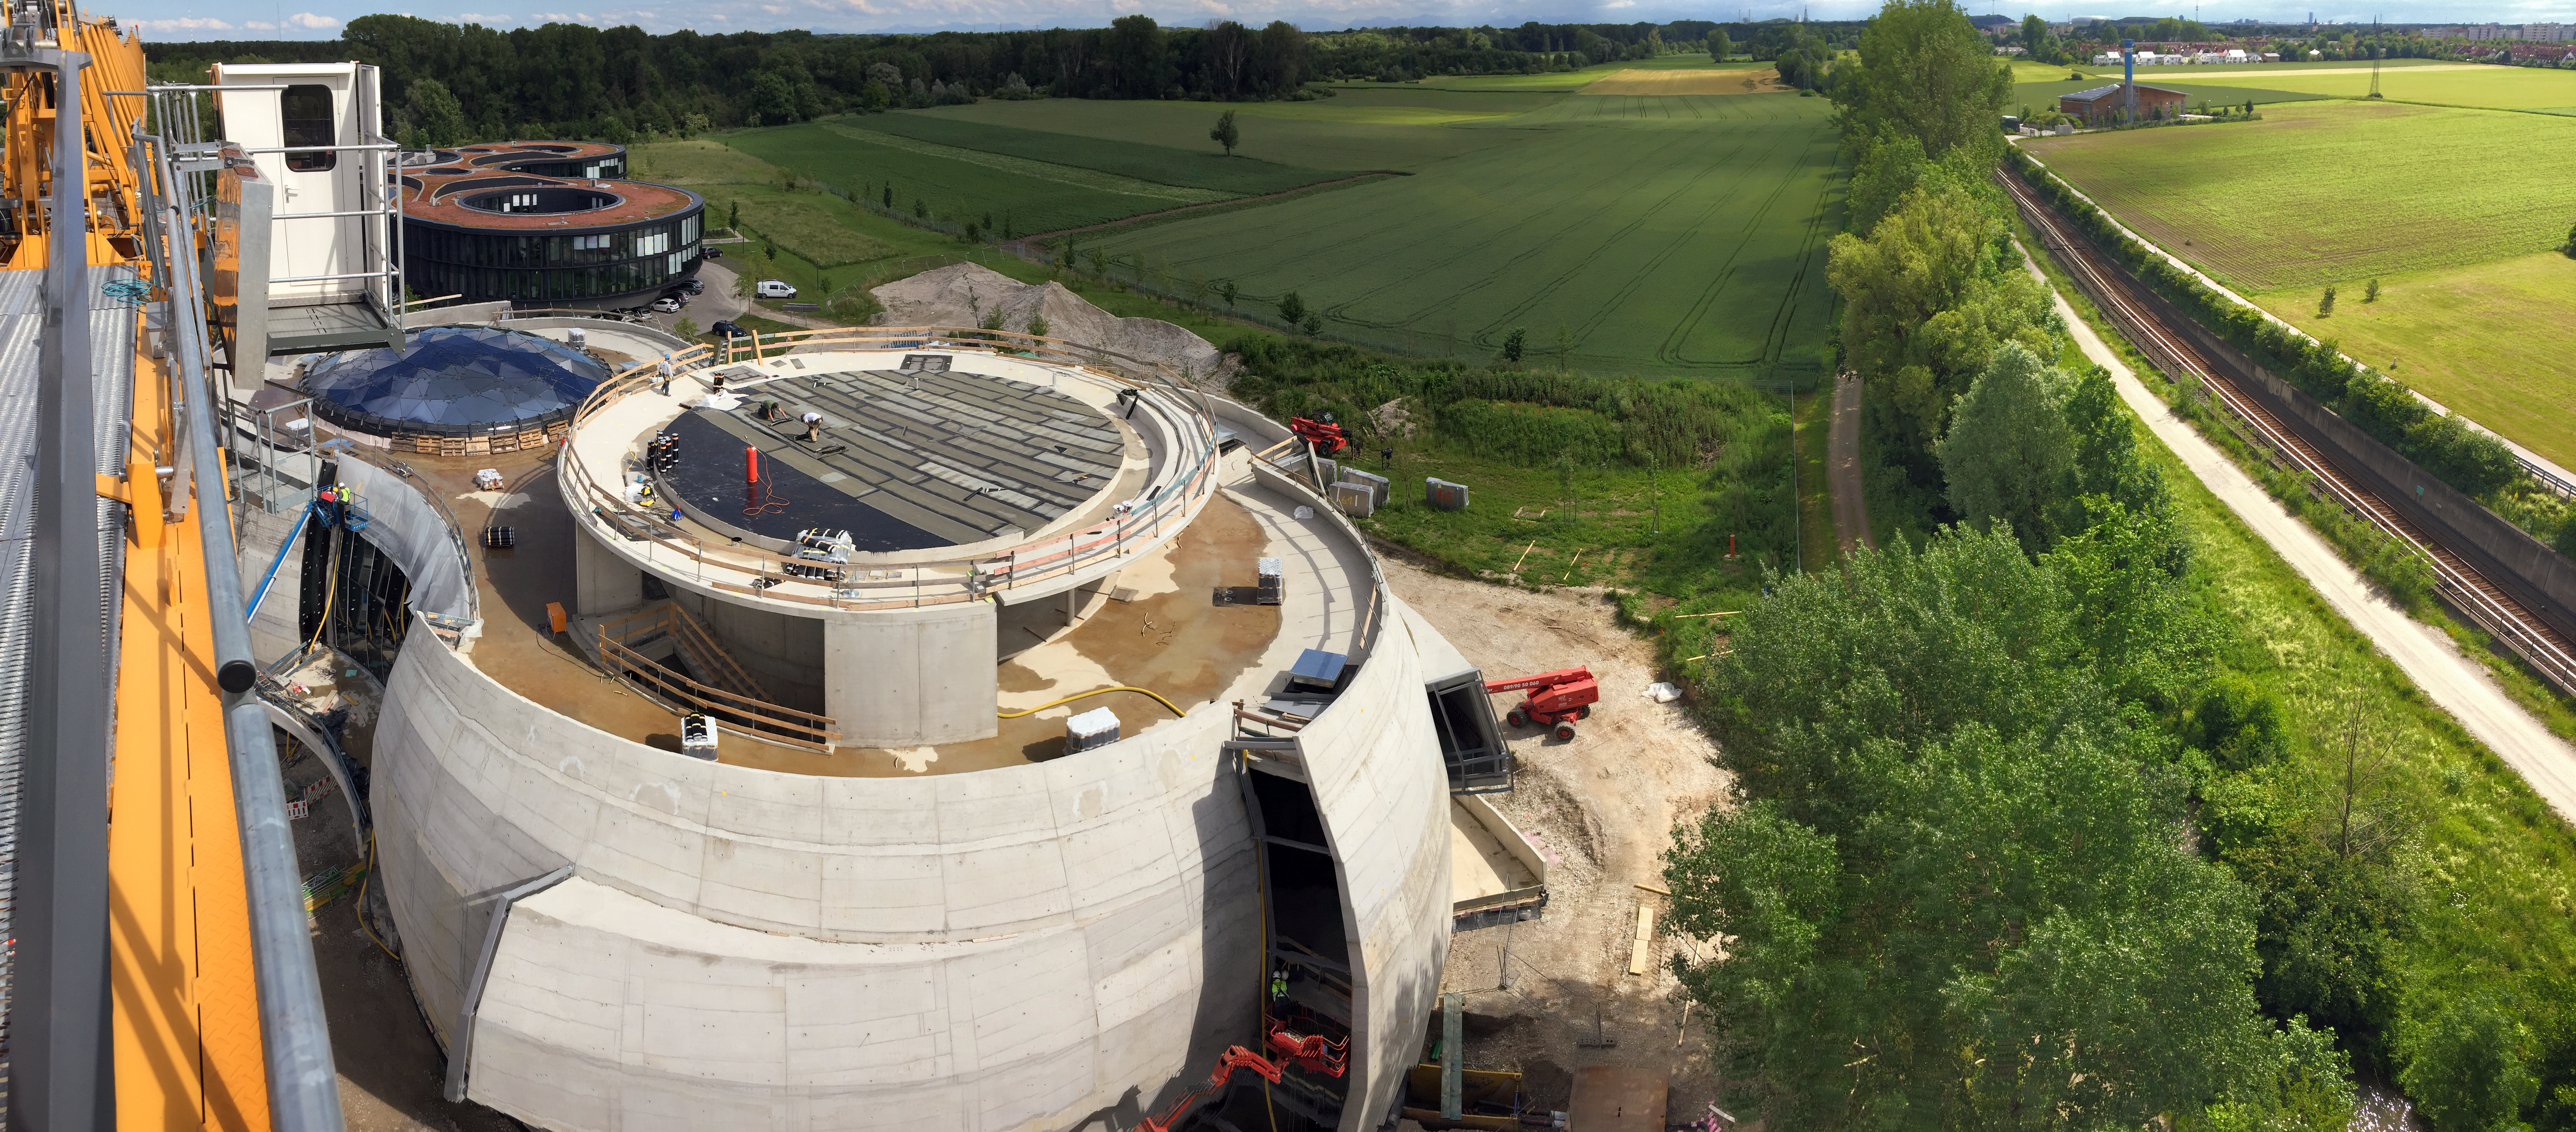

The ESO Supernova keeps things green

The ESO Supernova Planetarium & Visitor Centre is nearing the final stages of construction. It will be completely free to visit, and is already offering a unique range of free planetarium products, as part of its remit as the world's first open-source planetarium. The novel design of this new building resembles that of a close double-star system, with one star transferring mass to its companion — such systems in space ultimately lead to supernova explosions, appropriately enough, given the name of the project! The existing ESO Headquarters are visible in the background. The complex is located in Garching-Forschungszentrum, readily accessible from Munich. This unique and unmissable attraction will be open to the public from spring 2018.

Credit: Bernhardt + Partner (B+P)